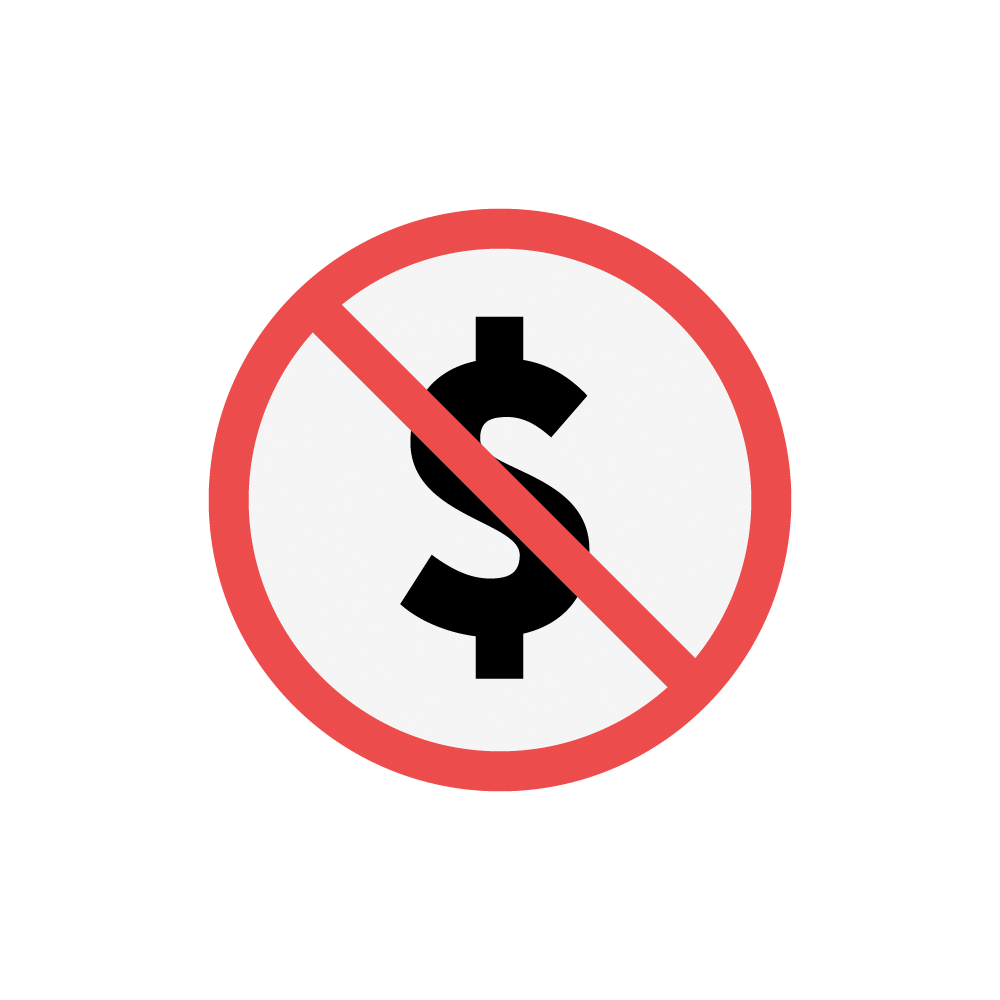

Free to use icon

Icon communicating that all Rubin products are free to use.

Credit: RubinObs/NOIRLab/SLAC/NSF/DOE/AURA/J. Pinto